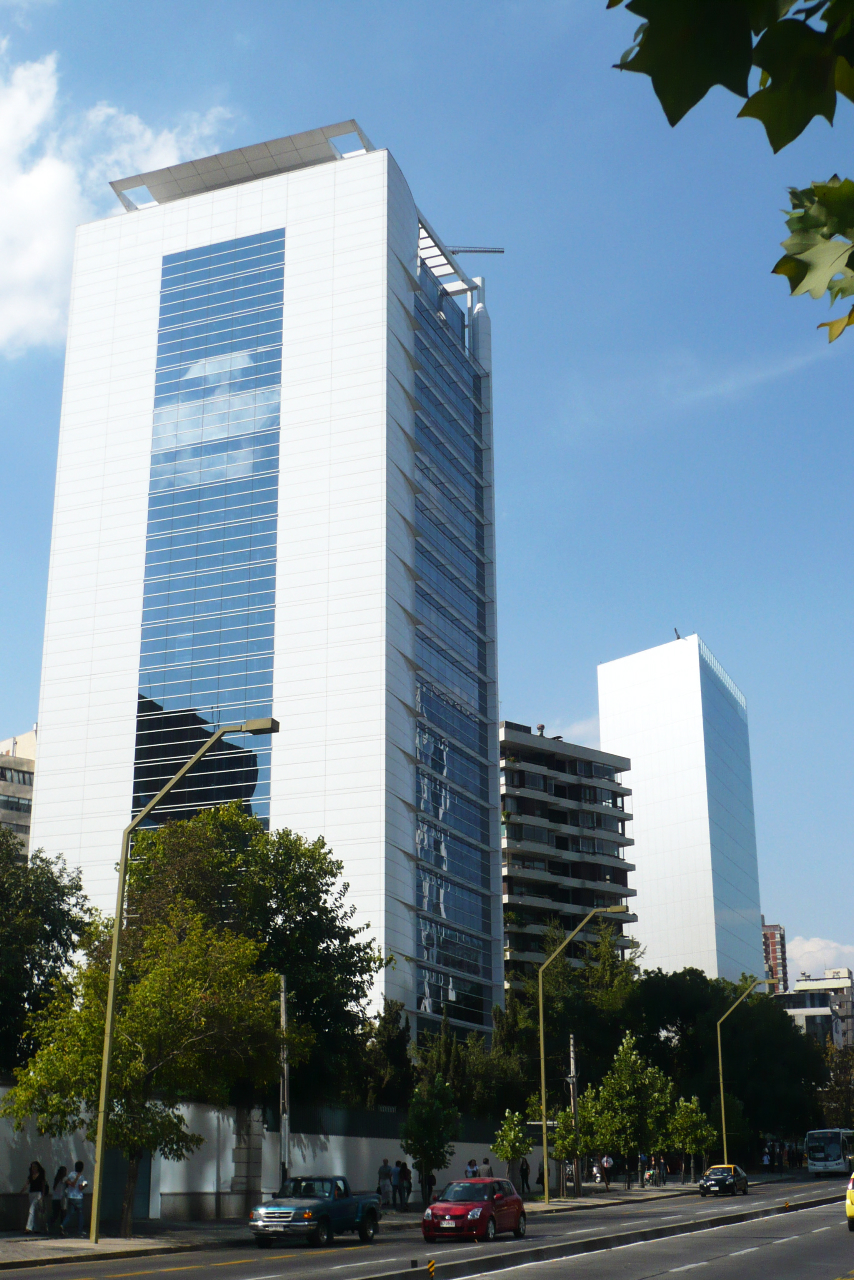

ALMA Alsacia offices

The building housing the ALMA "Alsacia" offices in Santiago, Chile.

Credit: ALMA (ESO/NAOJ/NRAO)